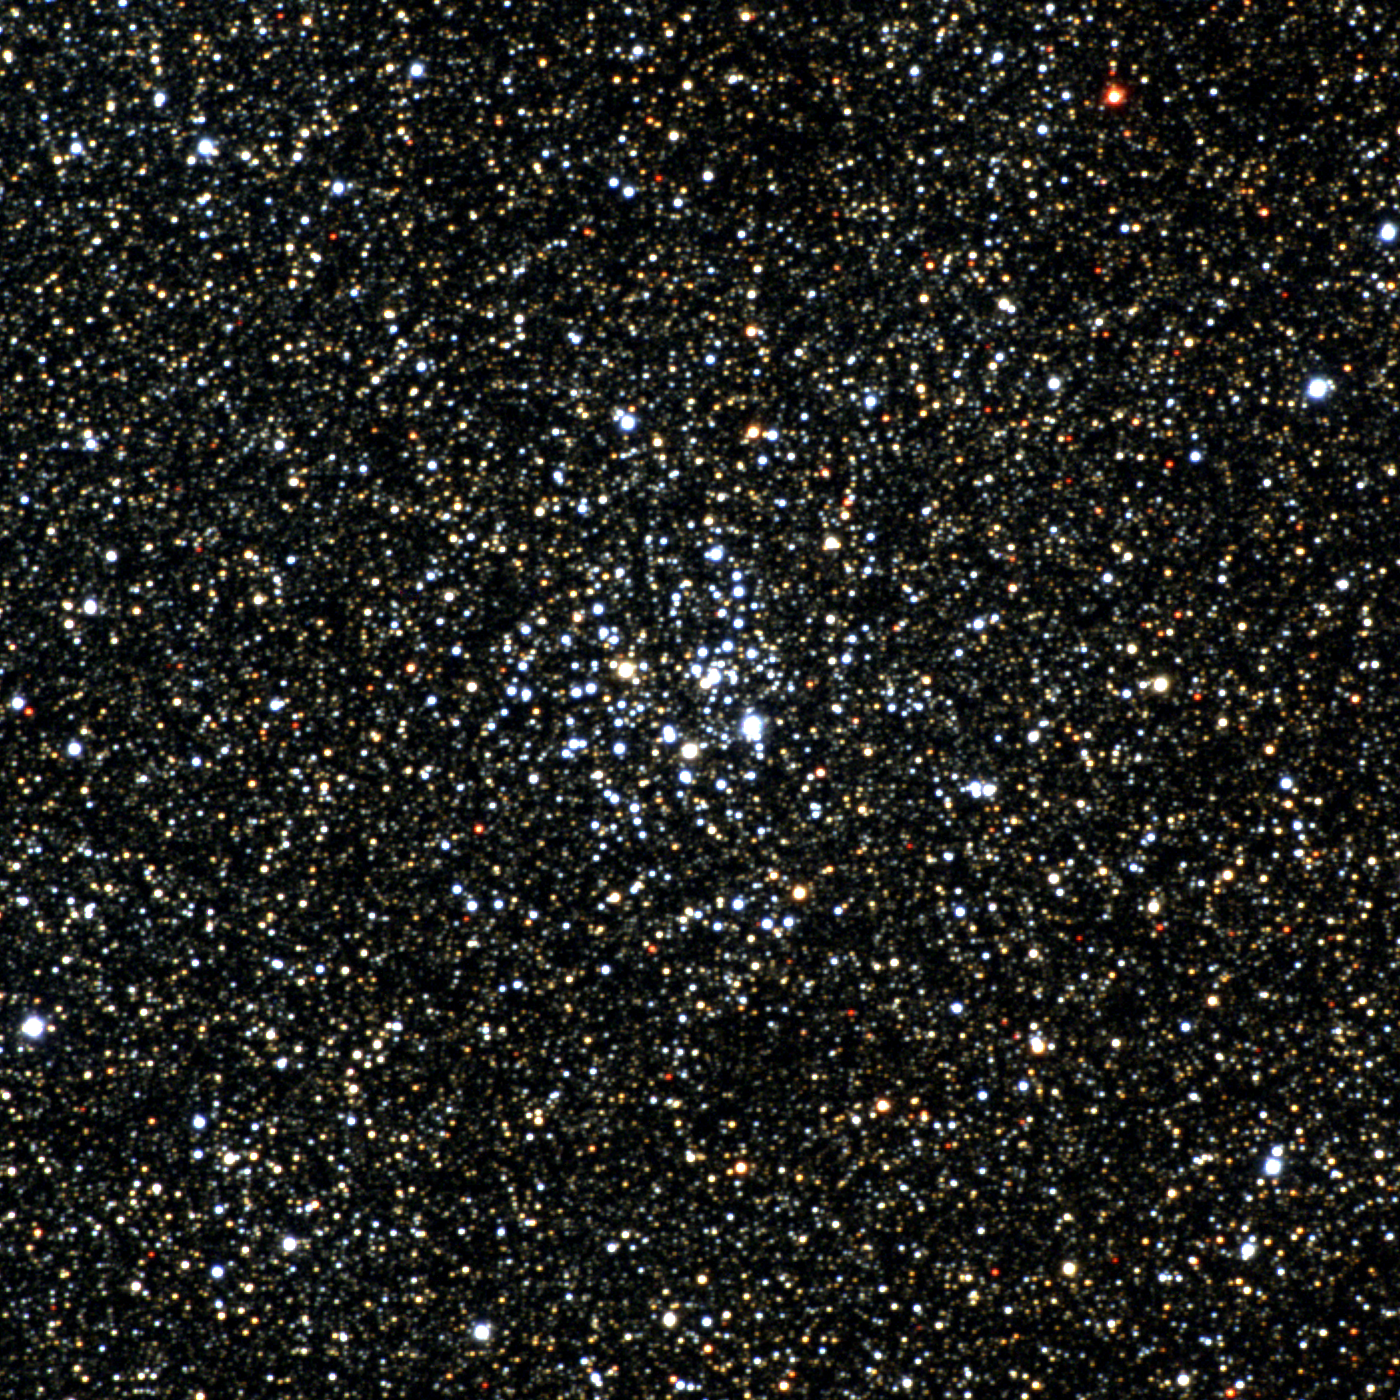

M26, NGC 6694

M26 is an open cluster in the constellation Scutum. A fairly tight cluster, in this deep image it has to compete with a very populous background of Milky Way stars. It is about 5000 light-years away and around 90 million years old. This approximately true-color picture was created from images taken in June 1996 using BVR colors, at the Burrell Schmidt telescope of Case Western Reserve University's Warner and Swasey Observatory located on Kitt Peak, near Tucson, Arizona, during the Research Experiences for Undergraduates (REU) program operated at the Kitt Peak National Observatory and supported by the National Science Foundation. Image size 23.7 arc minutes.

Credit: Hillary Mathis, Vanessa Harvey, REU program/NOIRLab/NSF/AURA